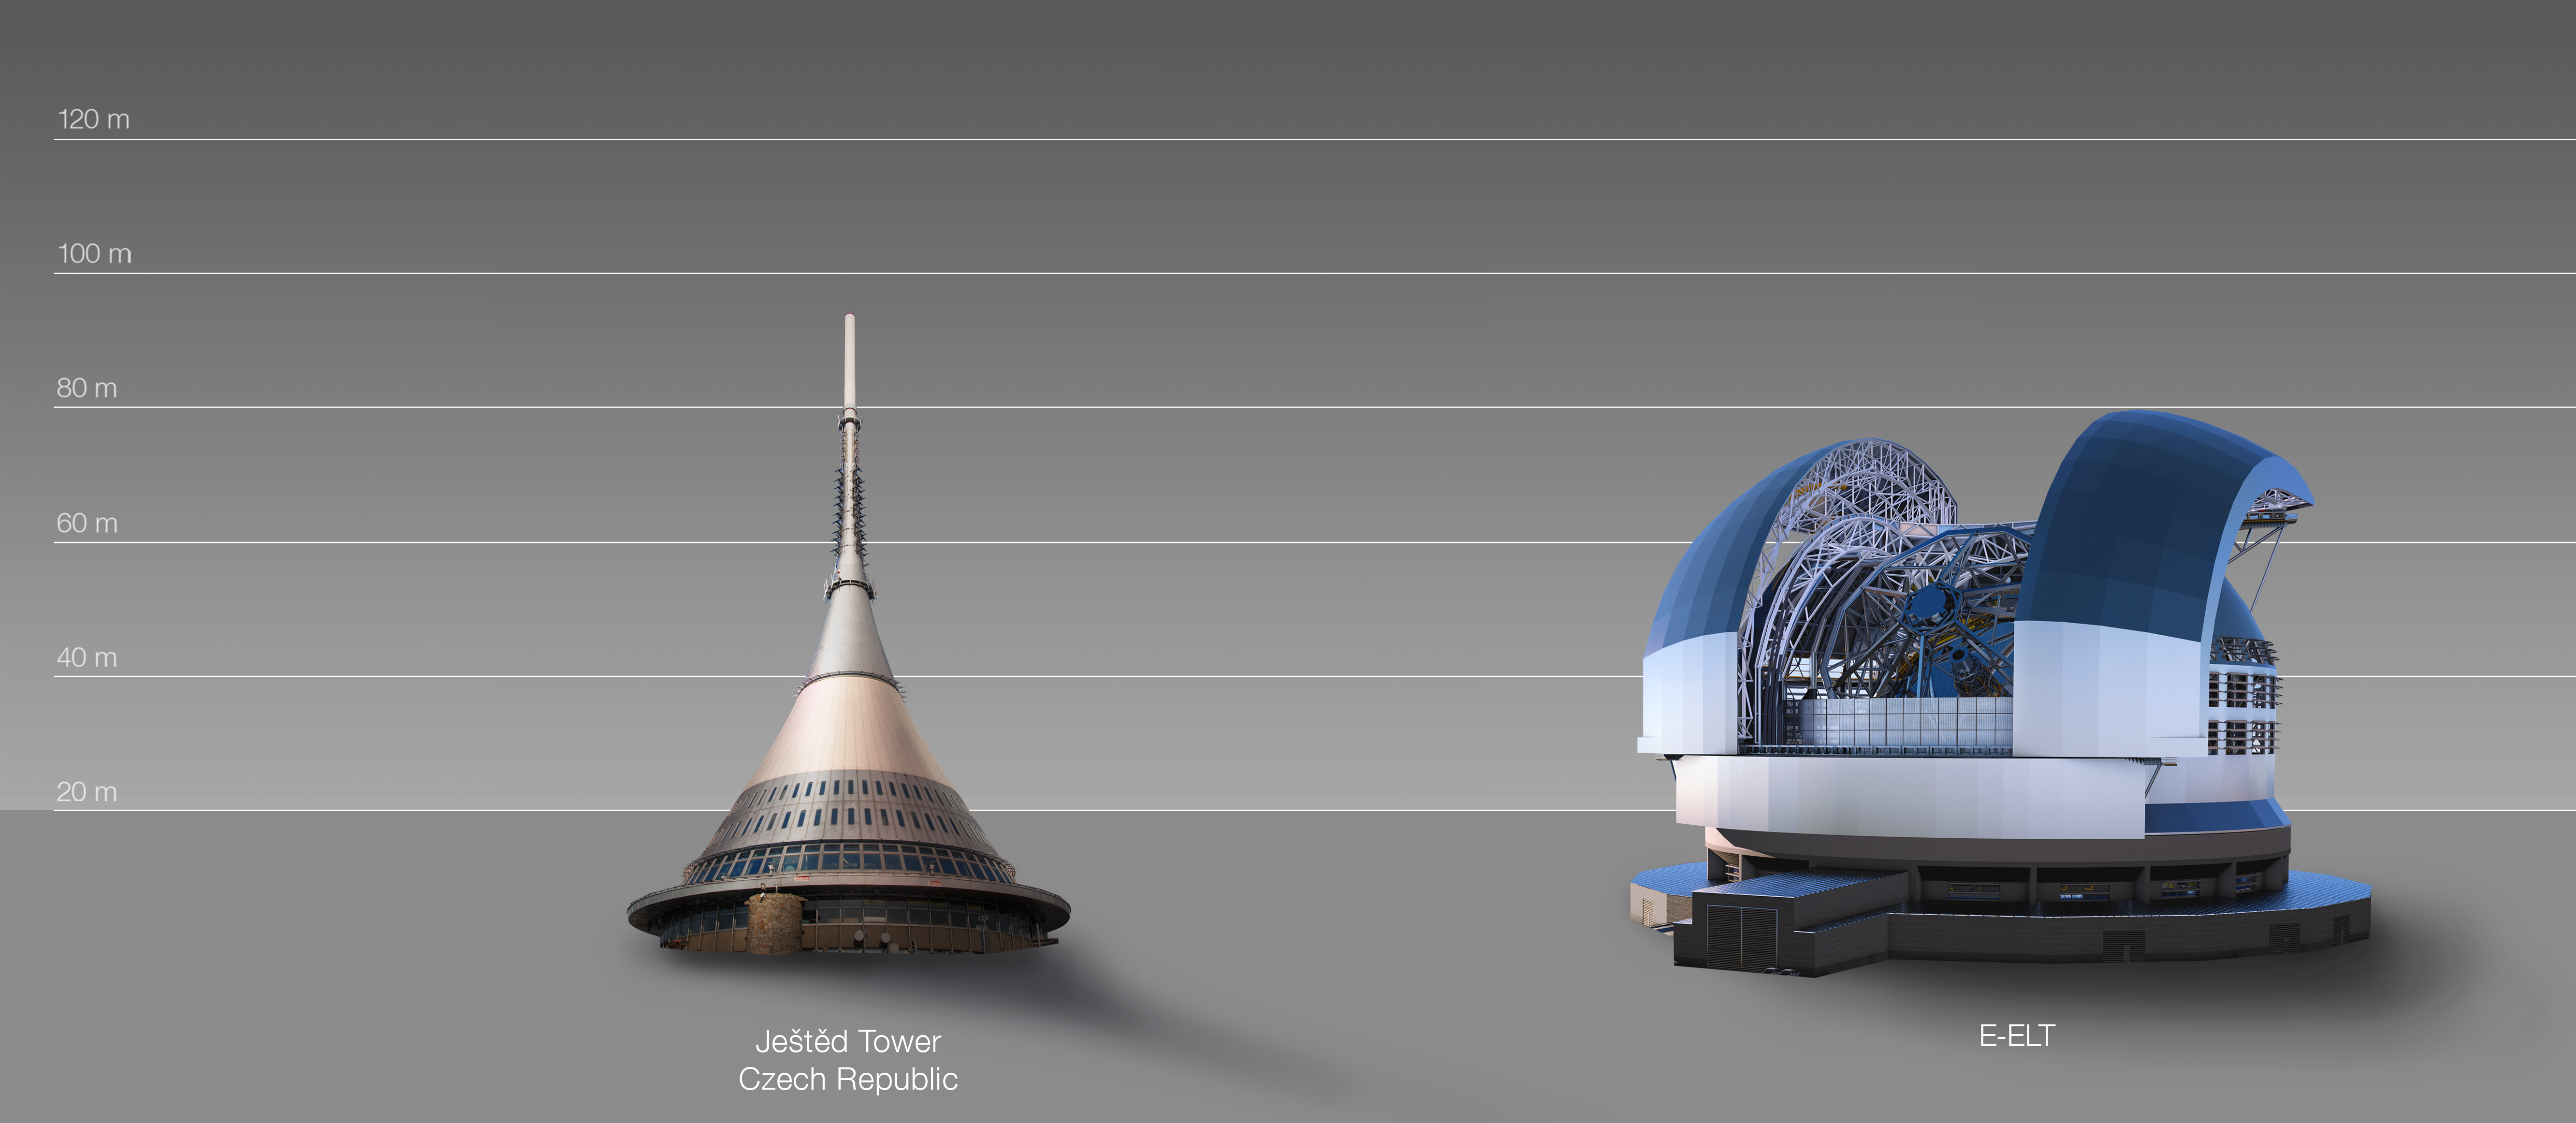

The ELT compared to the Ještěd Tower in Czechia

This artist's impression compares the ELT to the Ještěd Tower in Czechia.

The design for the ELT shown here was published in 2016. (eso1617)

Credit: ESO